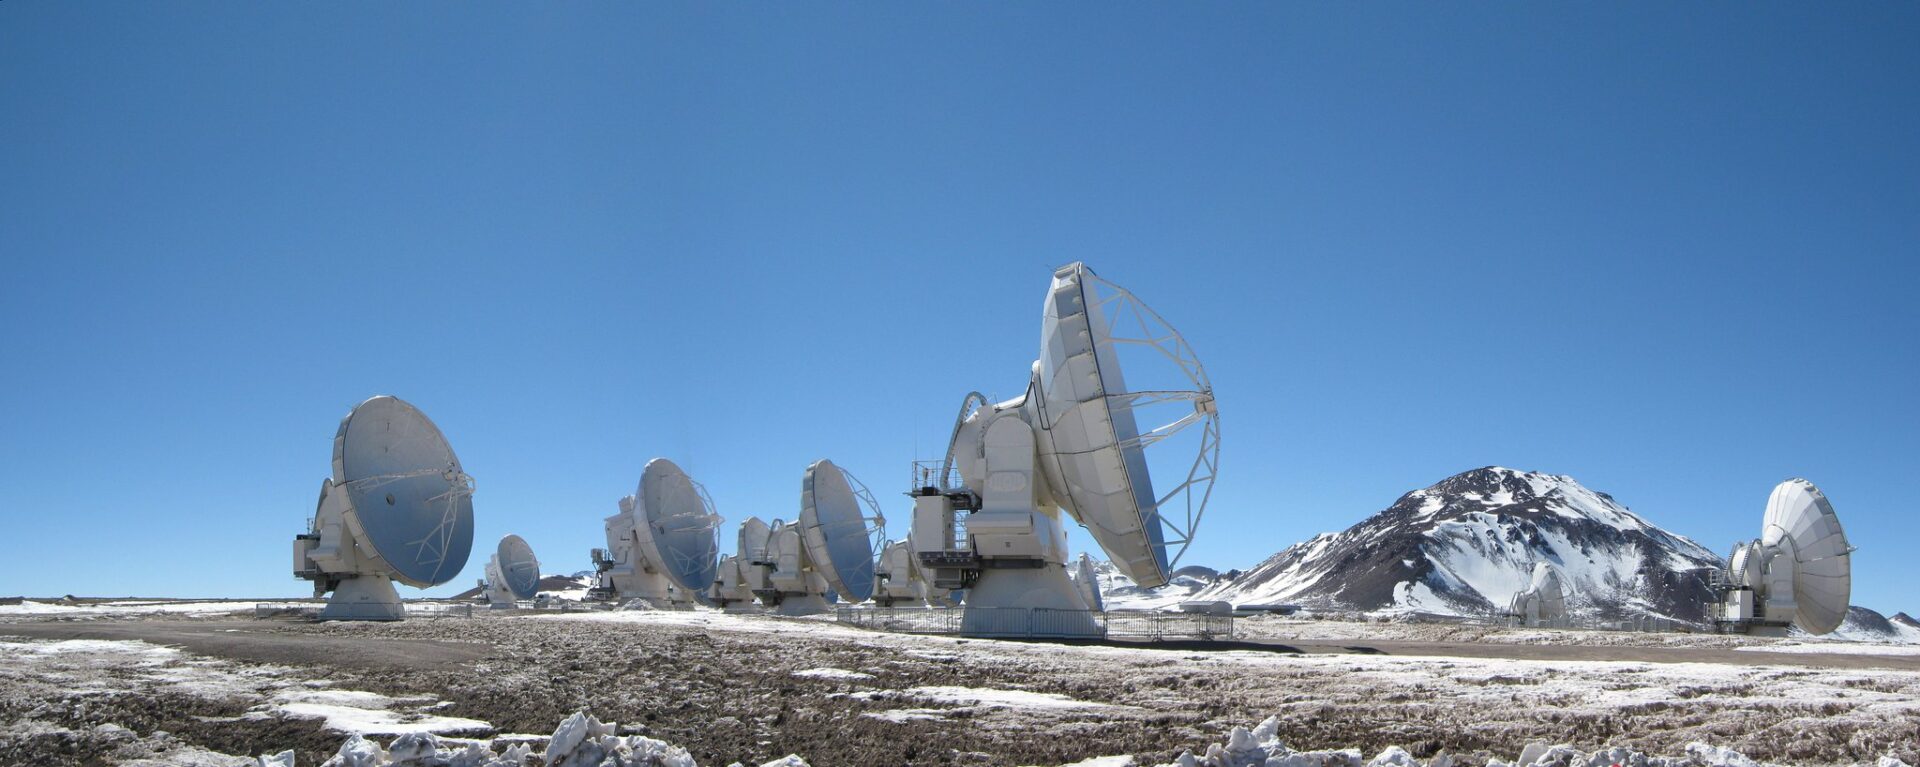

Panoramic view of the Chajnantor Plateau

Panoramic view of the Chajnantor Plateau.

Credit: ALMA (ESO/NAOJ/NRAO)